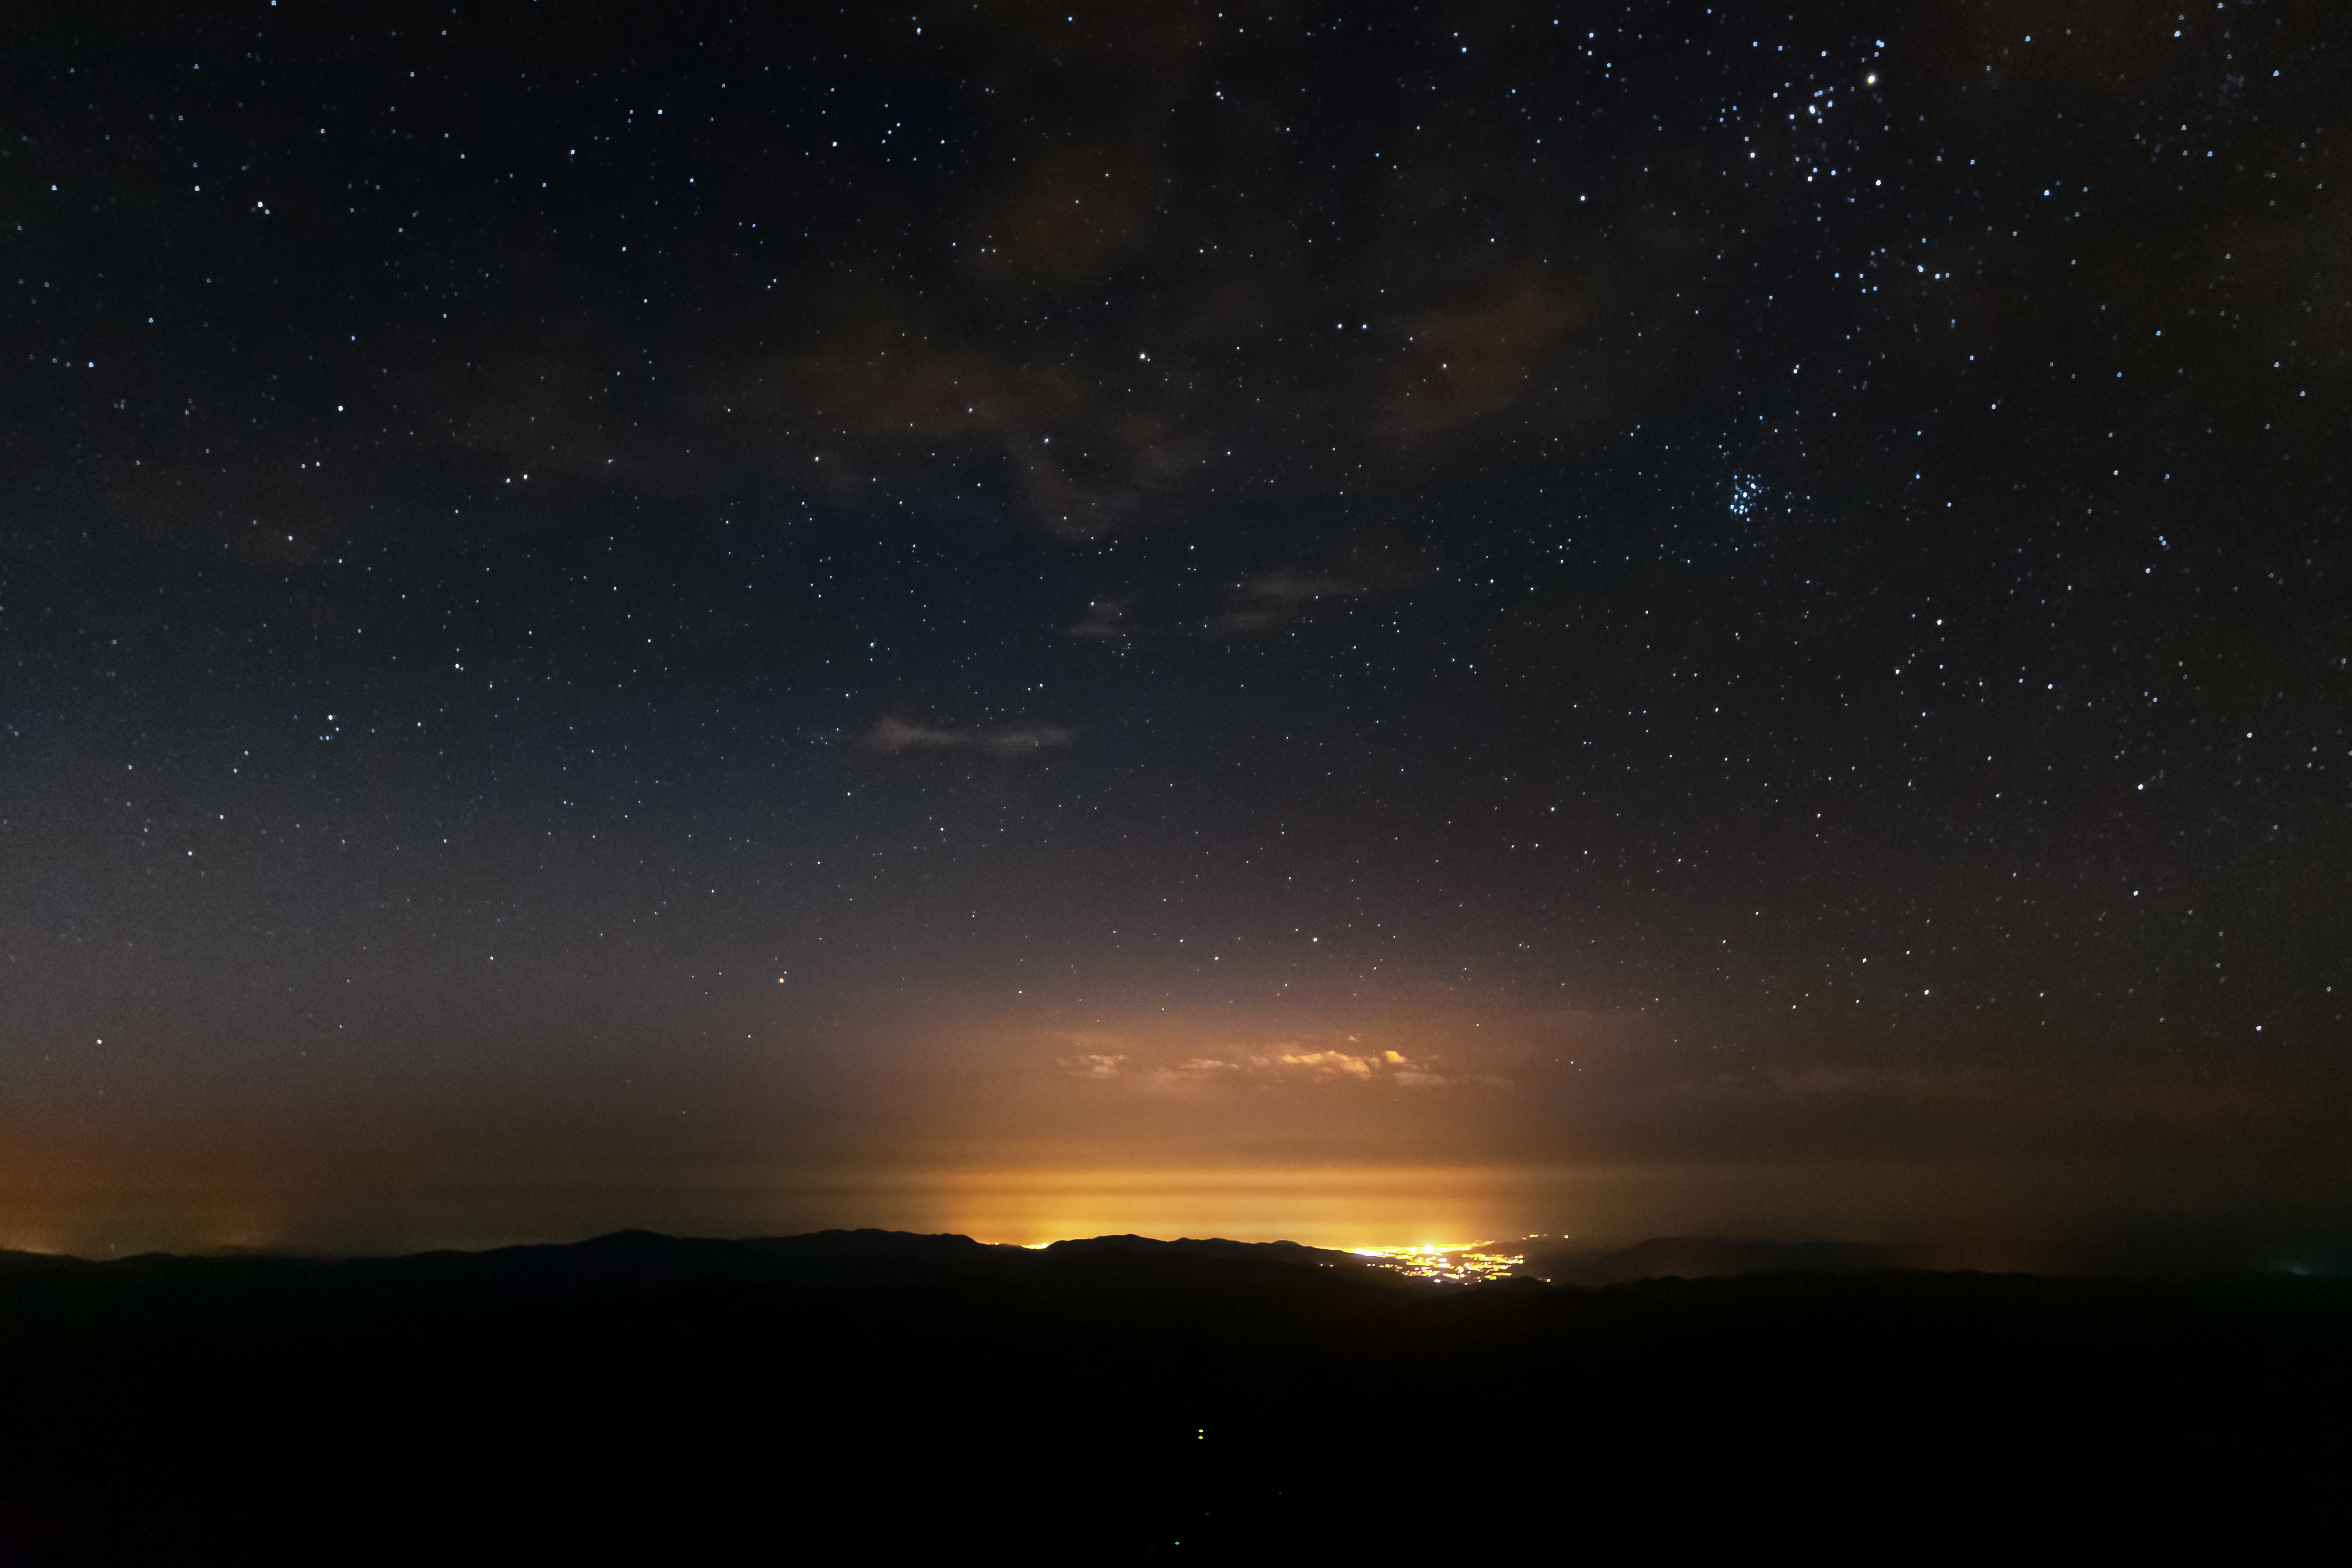

Glow of La Serena seen from Cerro Tololo Inter-American Observatory

Glow of the town of La Serena seen from Cerro Tololo Inter-American Observatory.

Credit: CTIO/NOIRLab/NSF/AURA/D. Munizaga